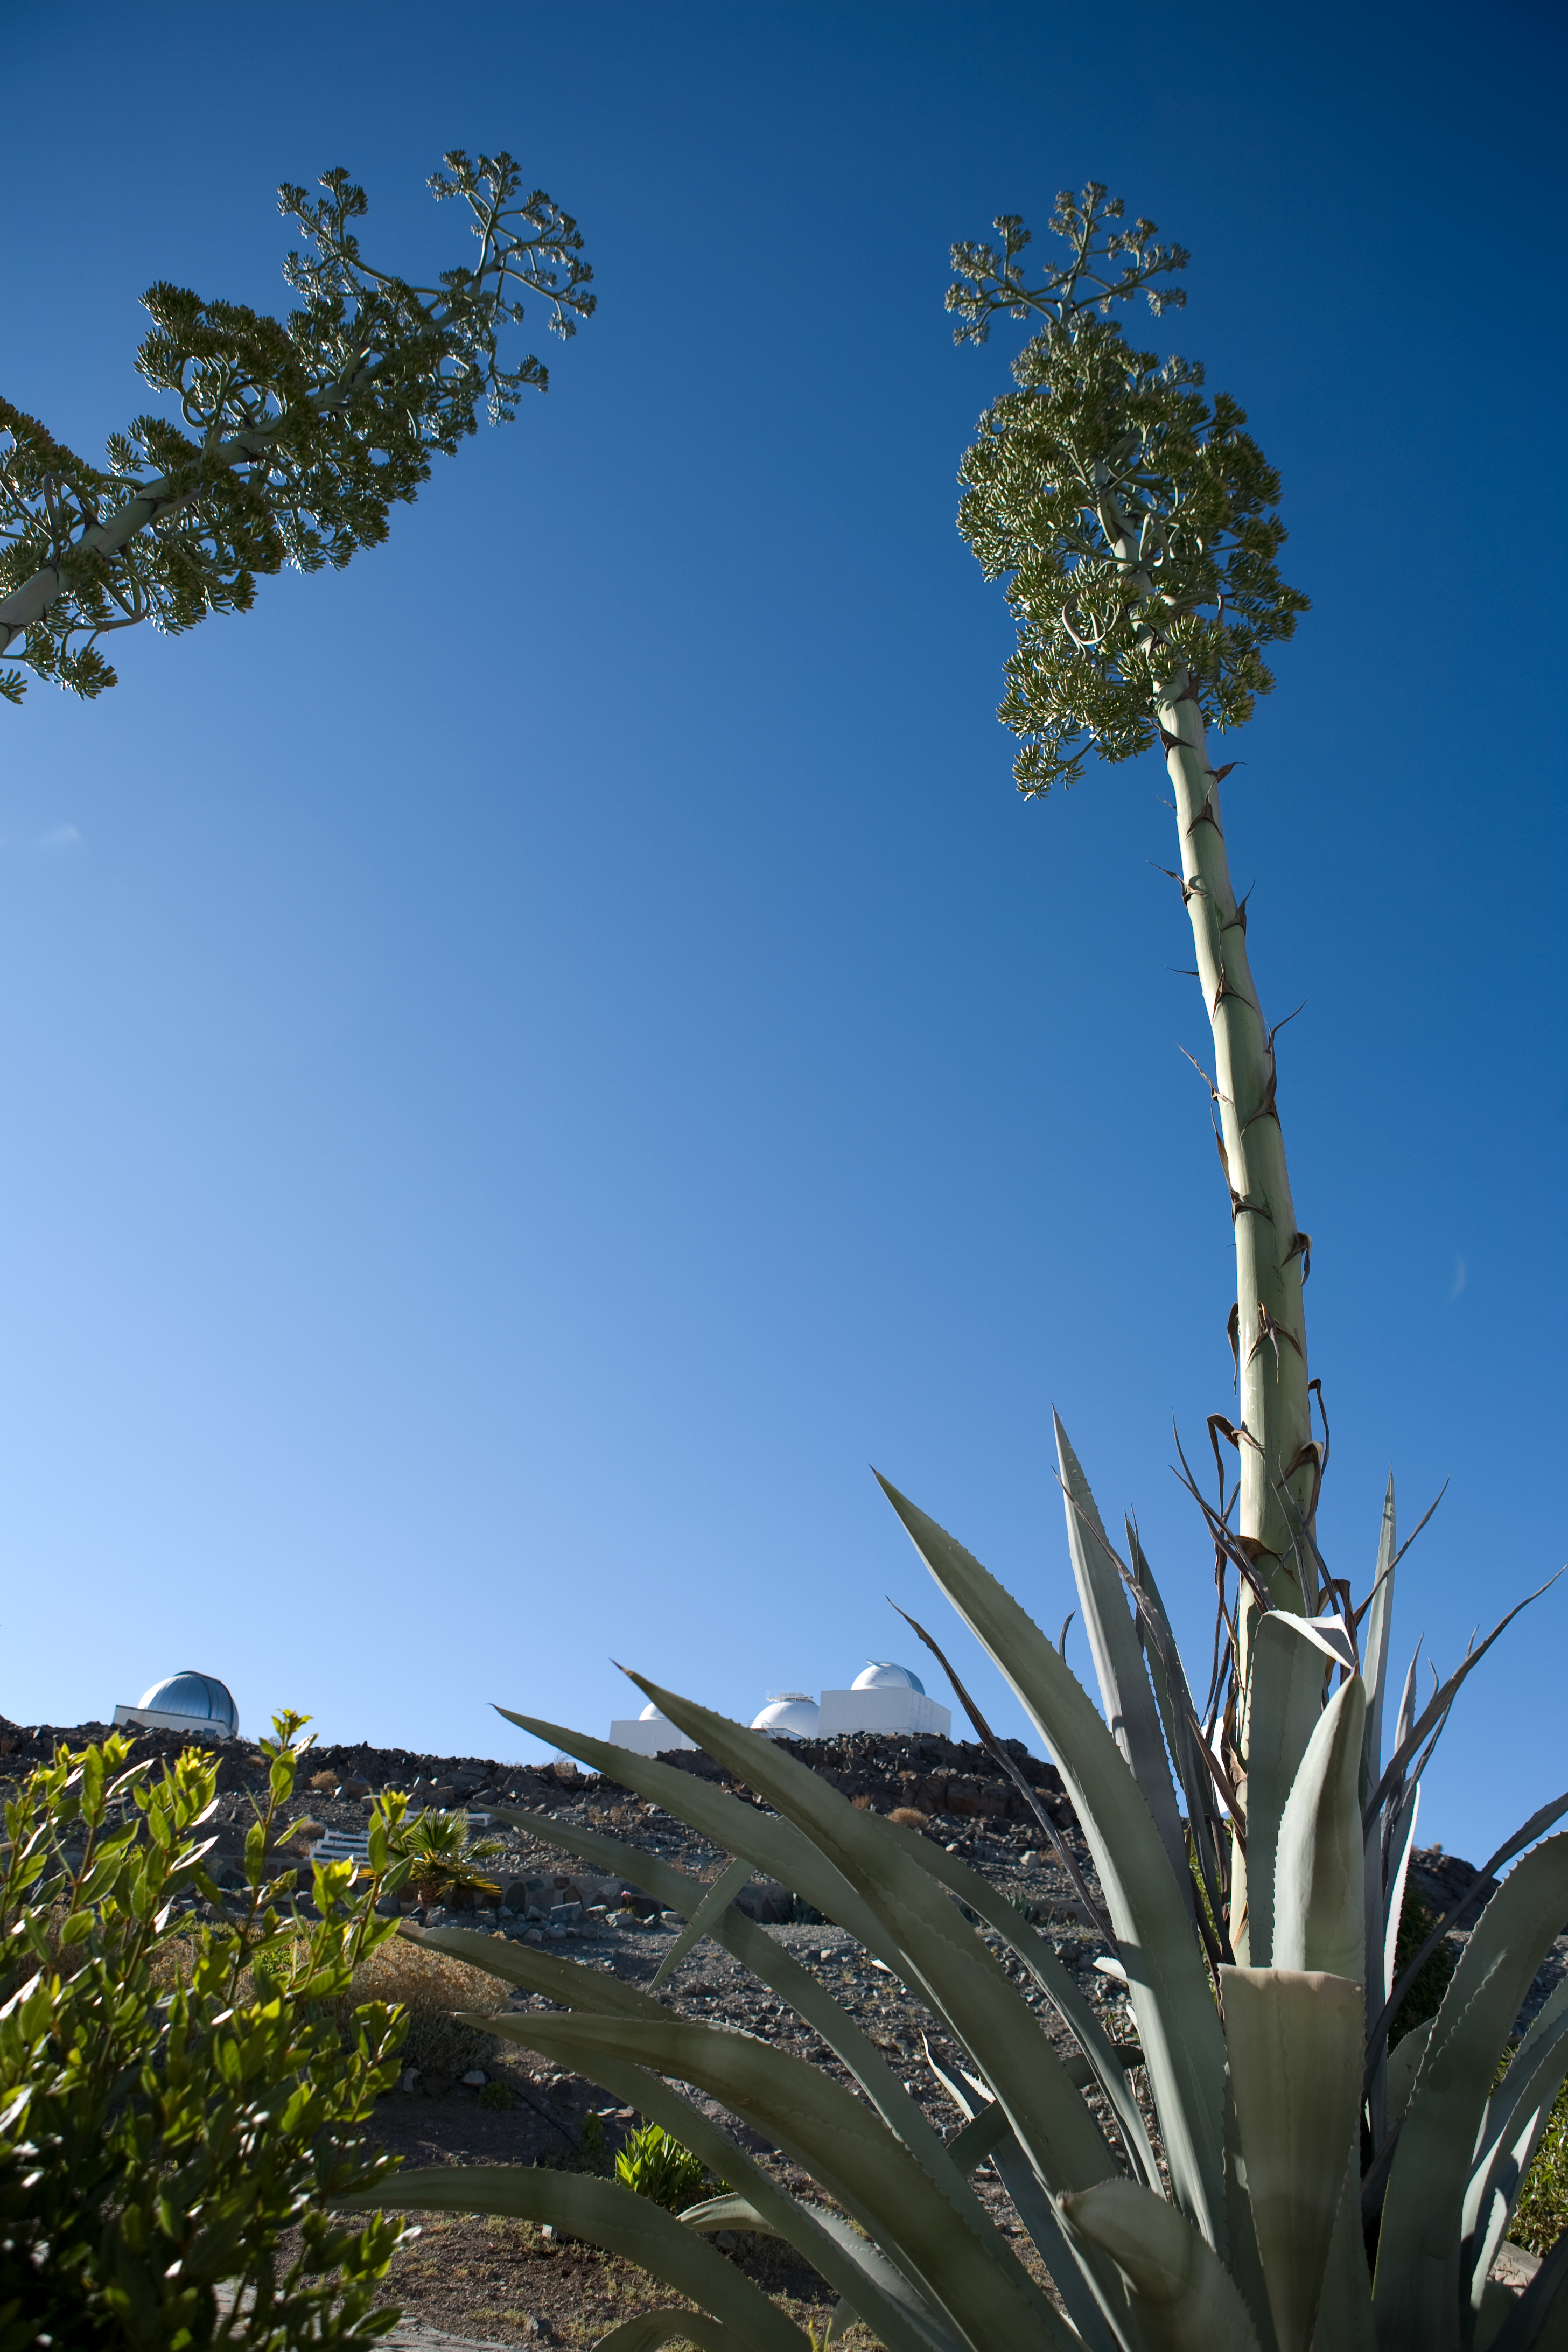

Agave on La Silla

The agaves (agave americana) were planted next to the La Silla hotel. These succulent plants grow slowly for many years, and then produce a gigantic flower that grows 10m tall in a few weeks, and dies right after this amazing show.

Credit: ESO